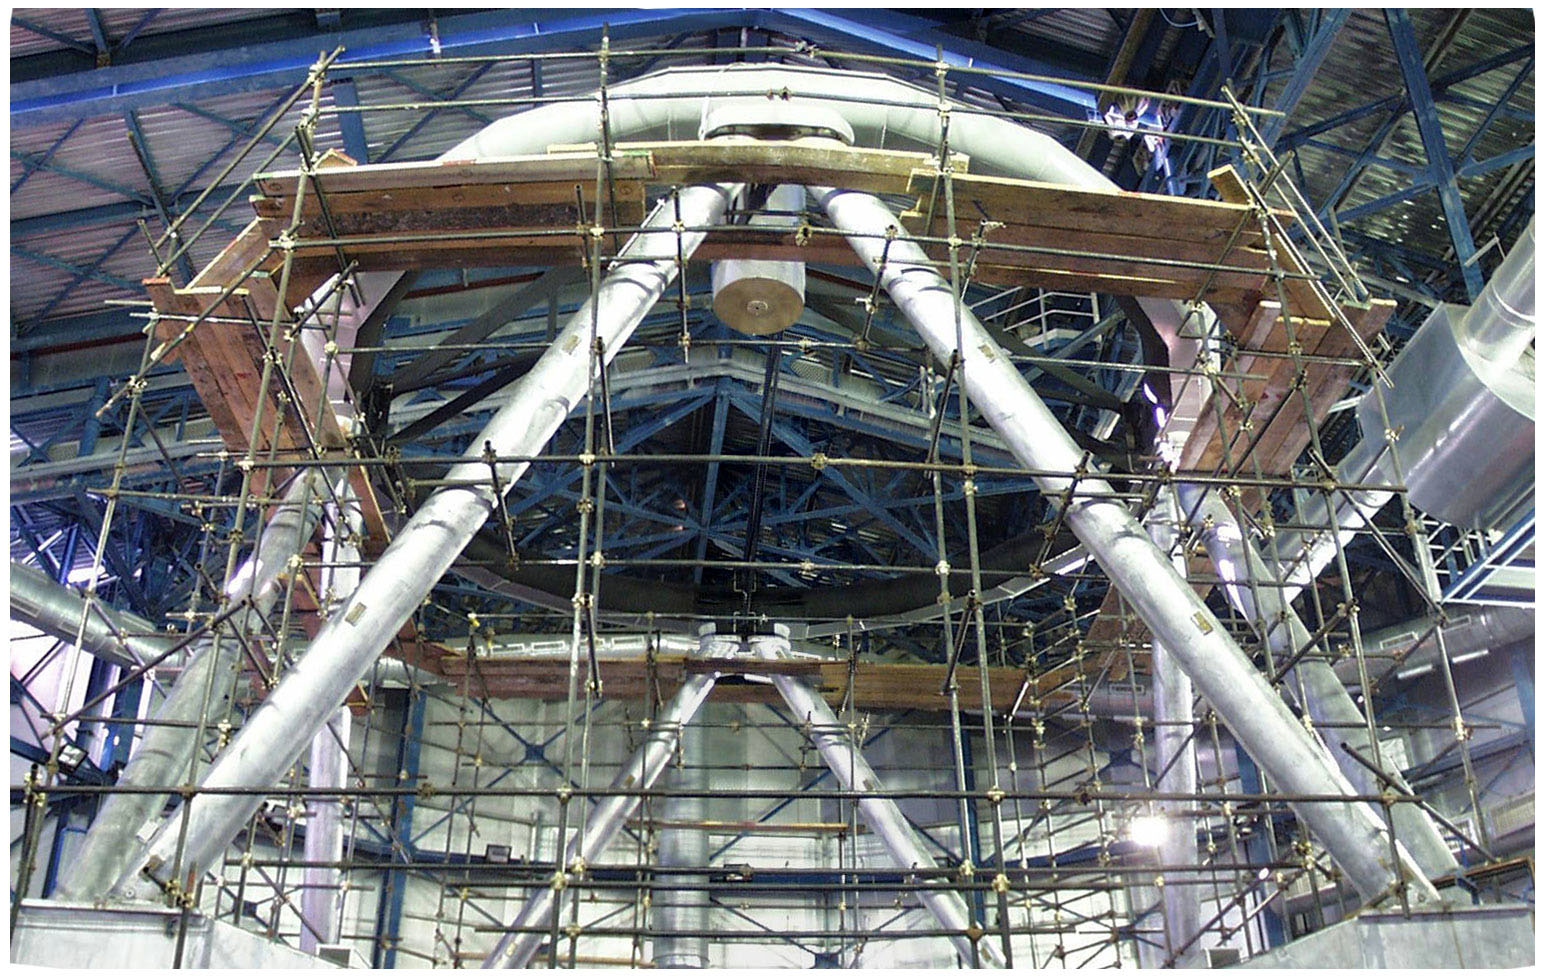

YEPUN Topring and Spider

The topring and the spider installed at the top of the YEPUN (UT4) mechanical structure, seen from below.

Credit: ESO